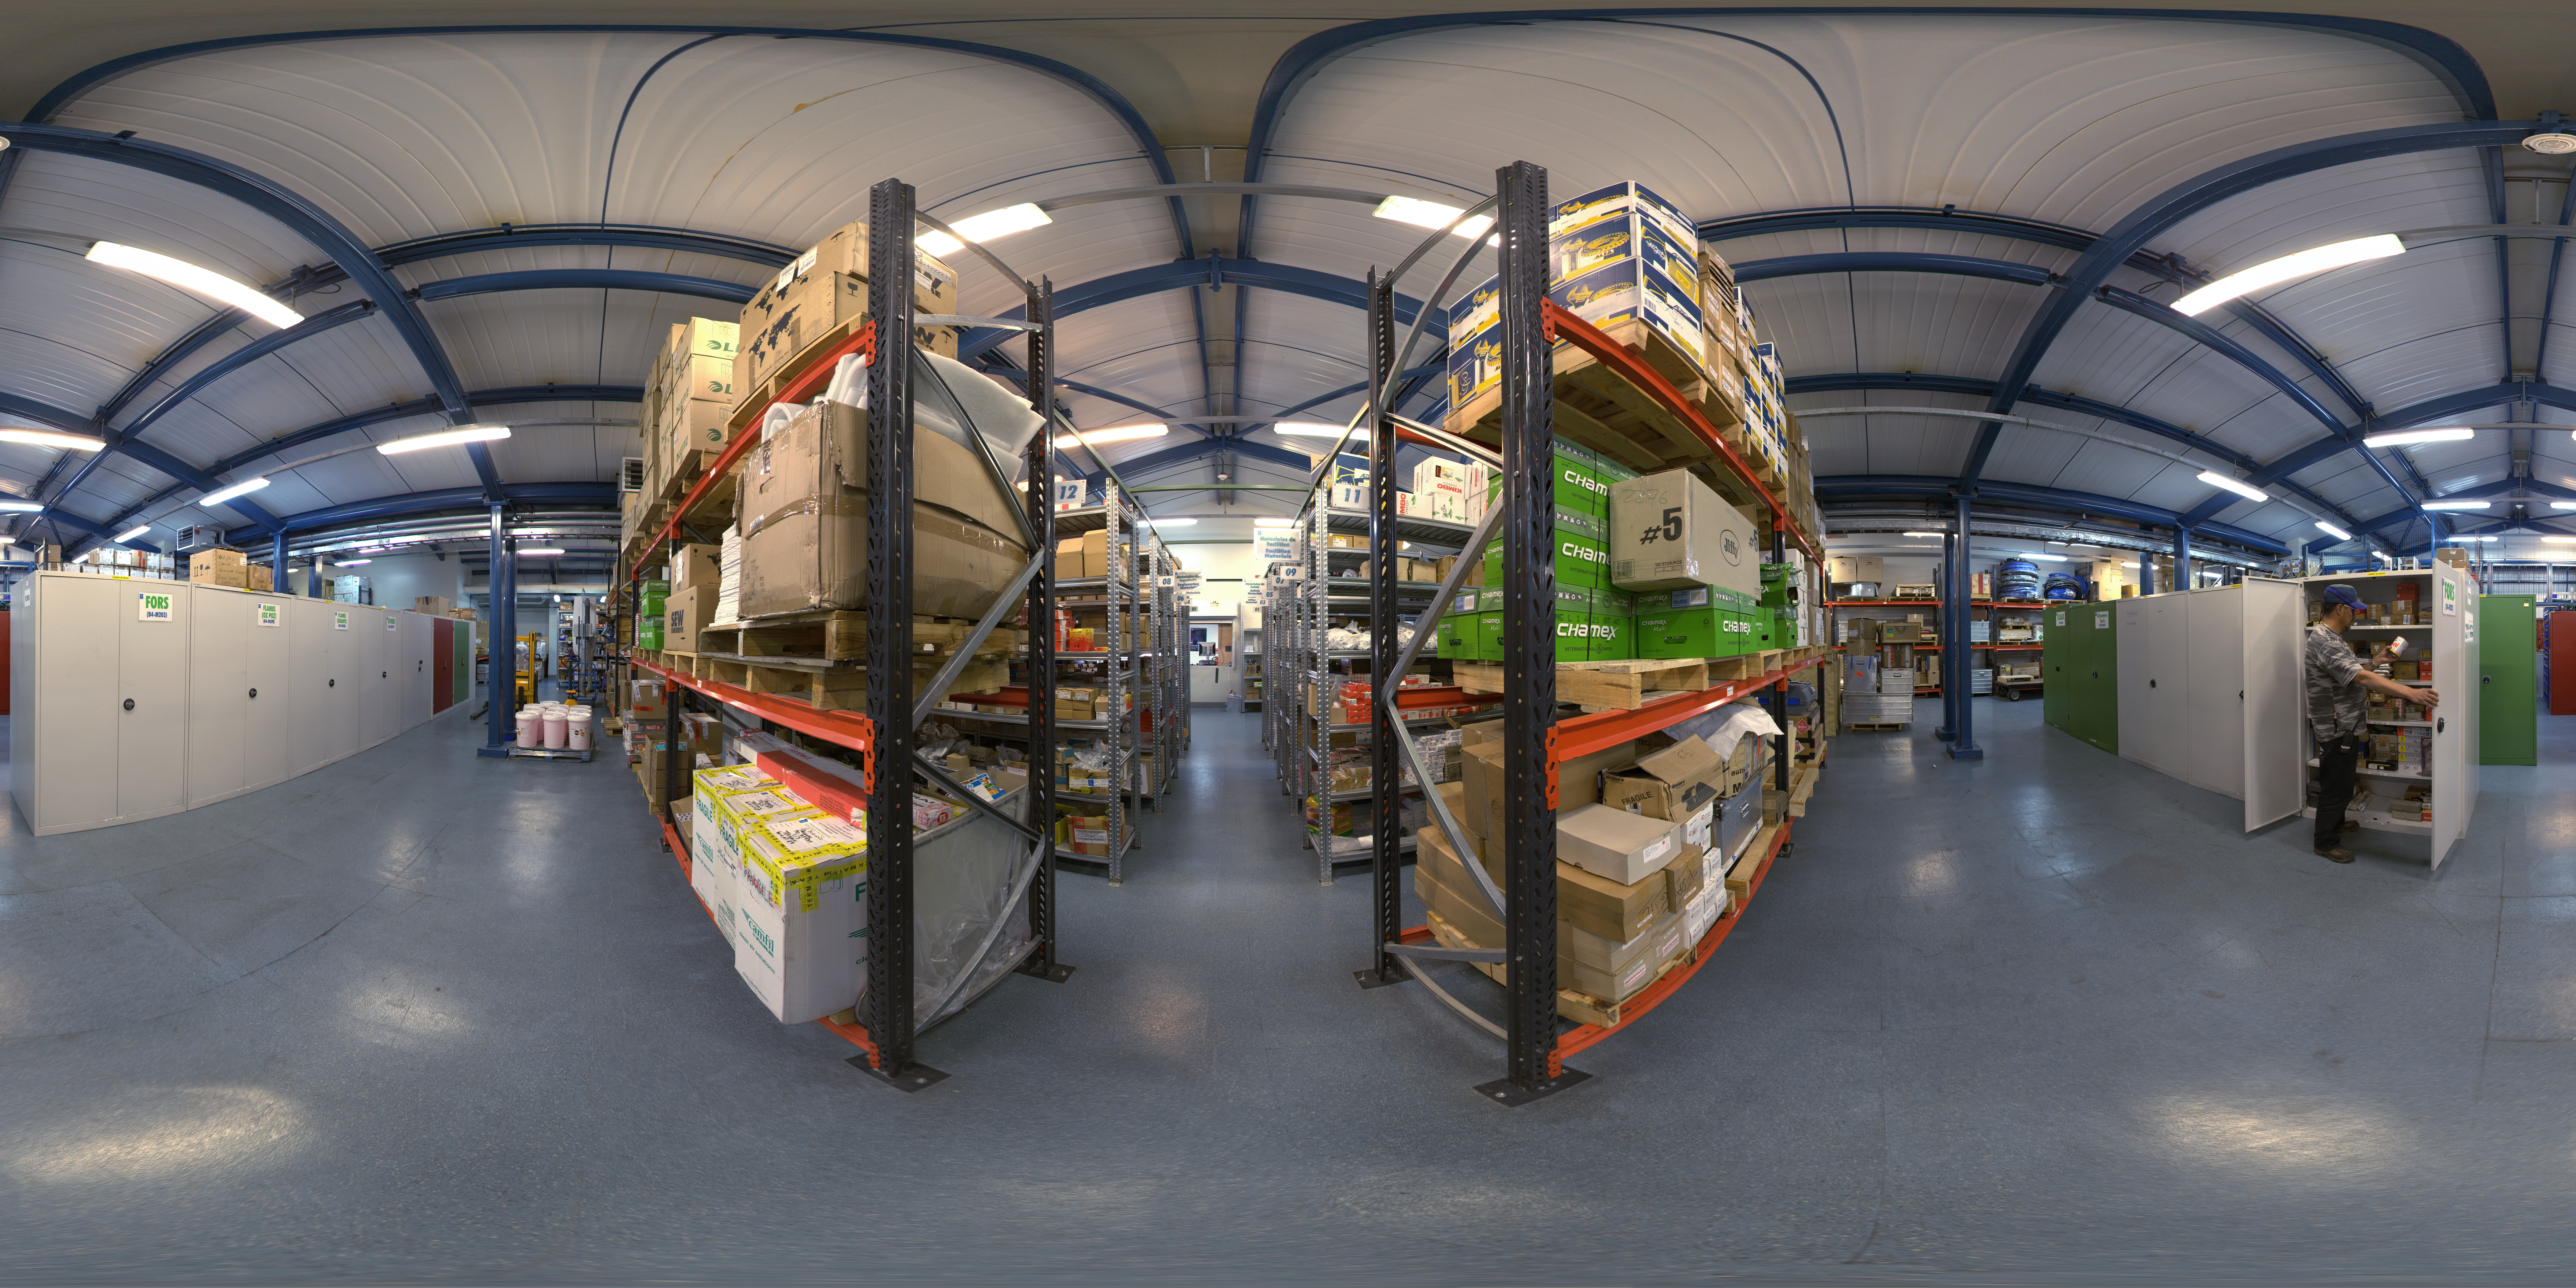

Paranal Basecamp

This is a 360 degree panorama showing the interior of the the warehouse at Paranal basecamp.

Credit: ESO